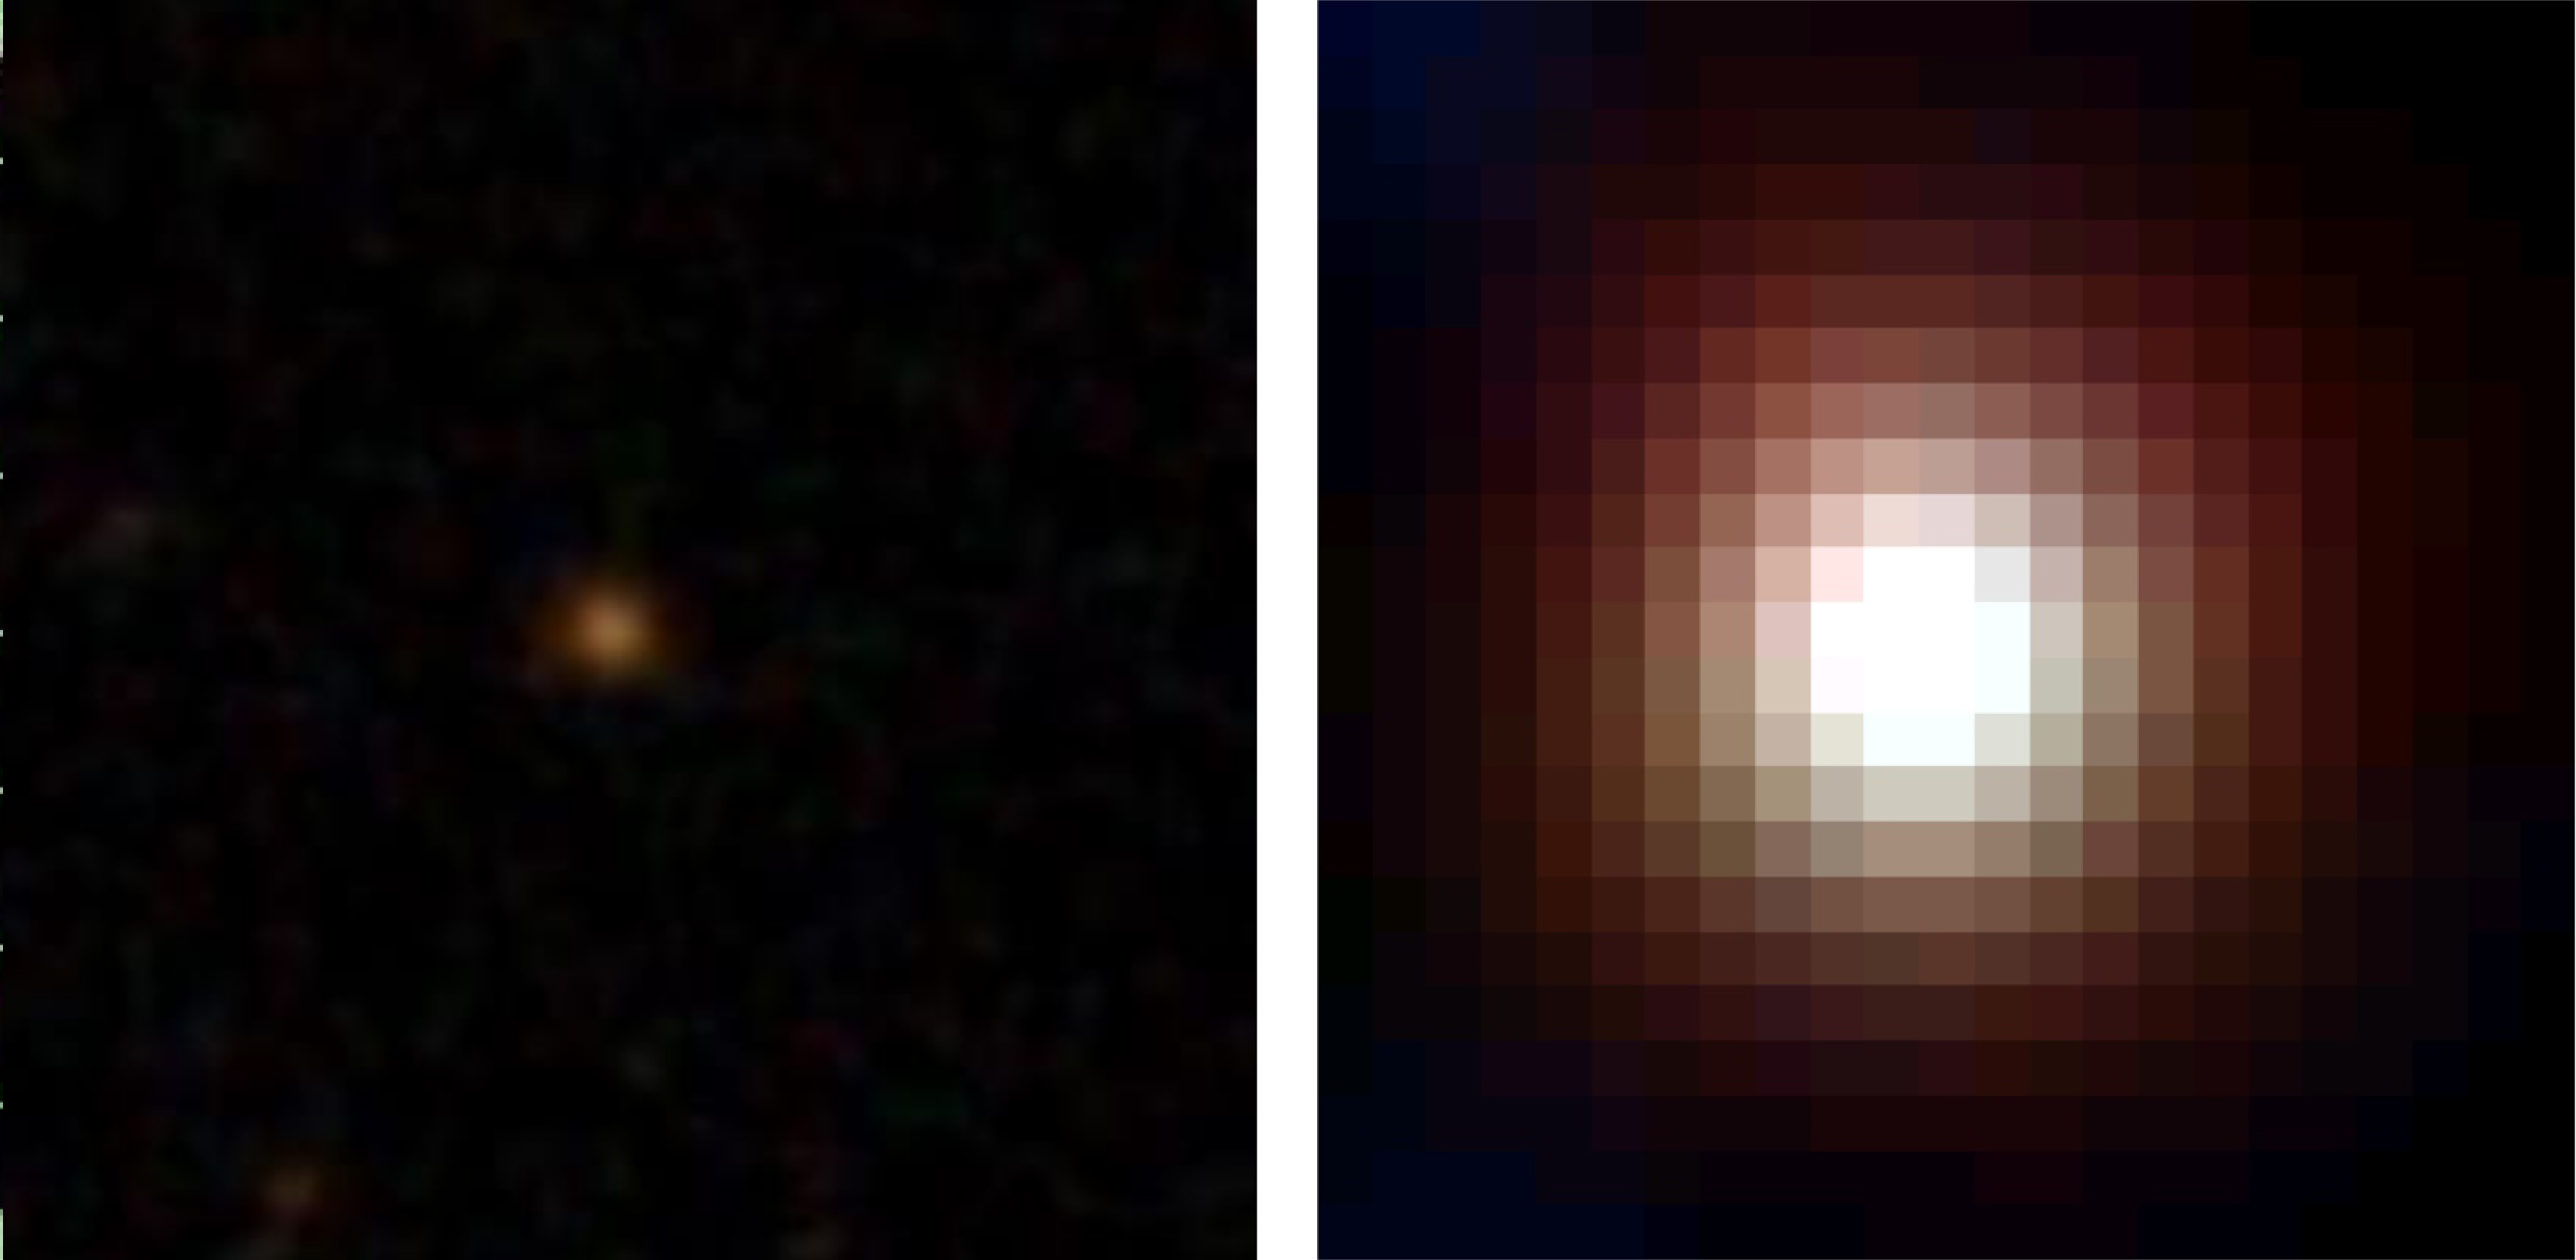

Incredibly bright in the infrared

Figure 1: Image of a DOG, WISE1029. The left and right panels show an optical image from the Sloan Digital Sky Survey (SDSS), and mid-infrared image from WISE, respectively. The image size is 30 square arcsecond (1 arcsecond is 1/3600 degree). It is clear that DOGs are faint in the optical, but are incredibly bright in the infrared. The SDSS spectrum indicates that strong ionized gas is outflowing toward us from WISE1029.

Credit: Sloan Digital Sky Survey/NASA/JPL-Caltech